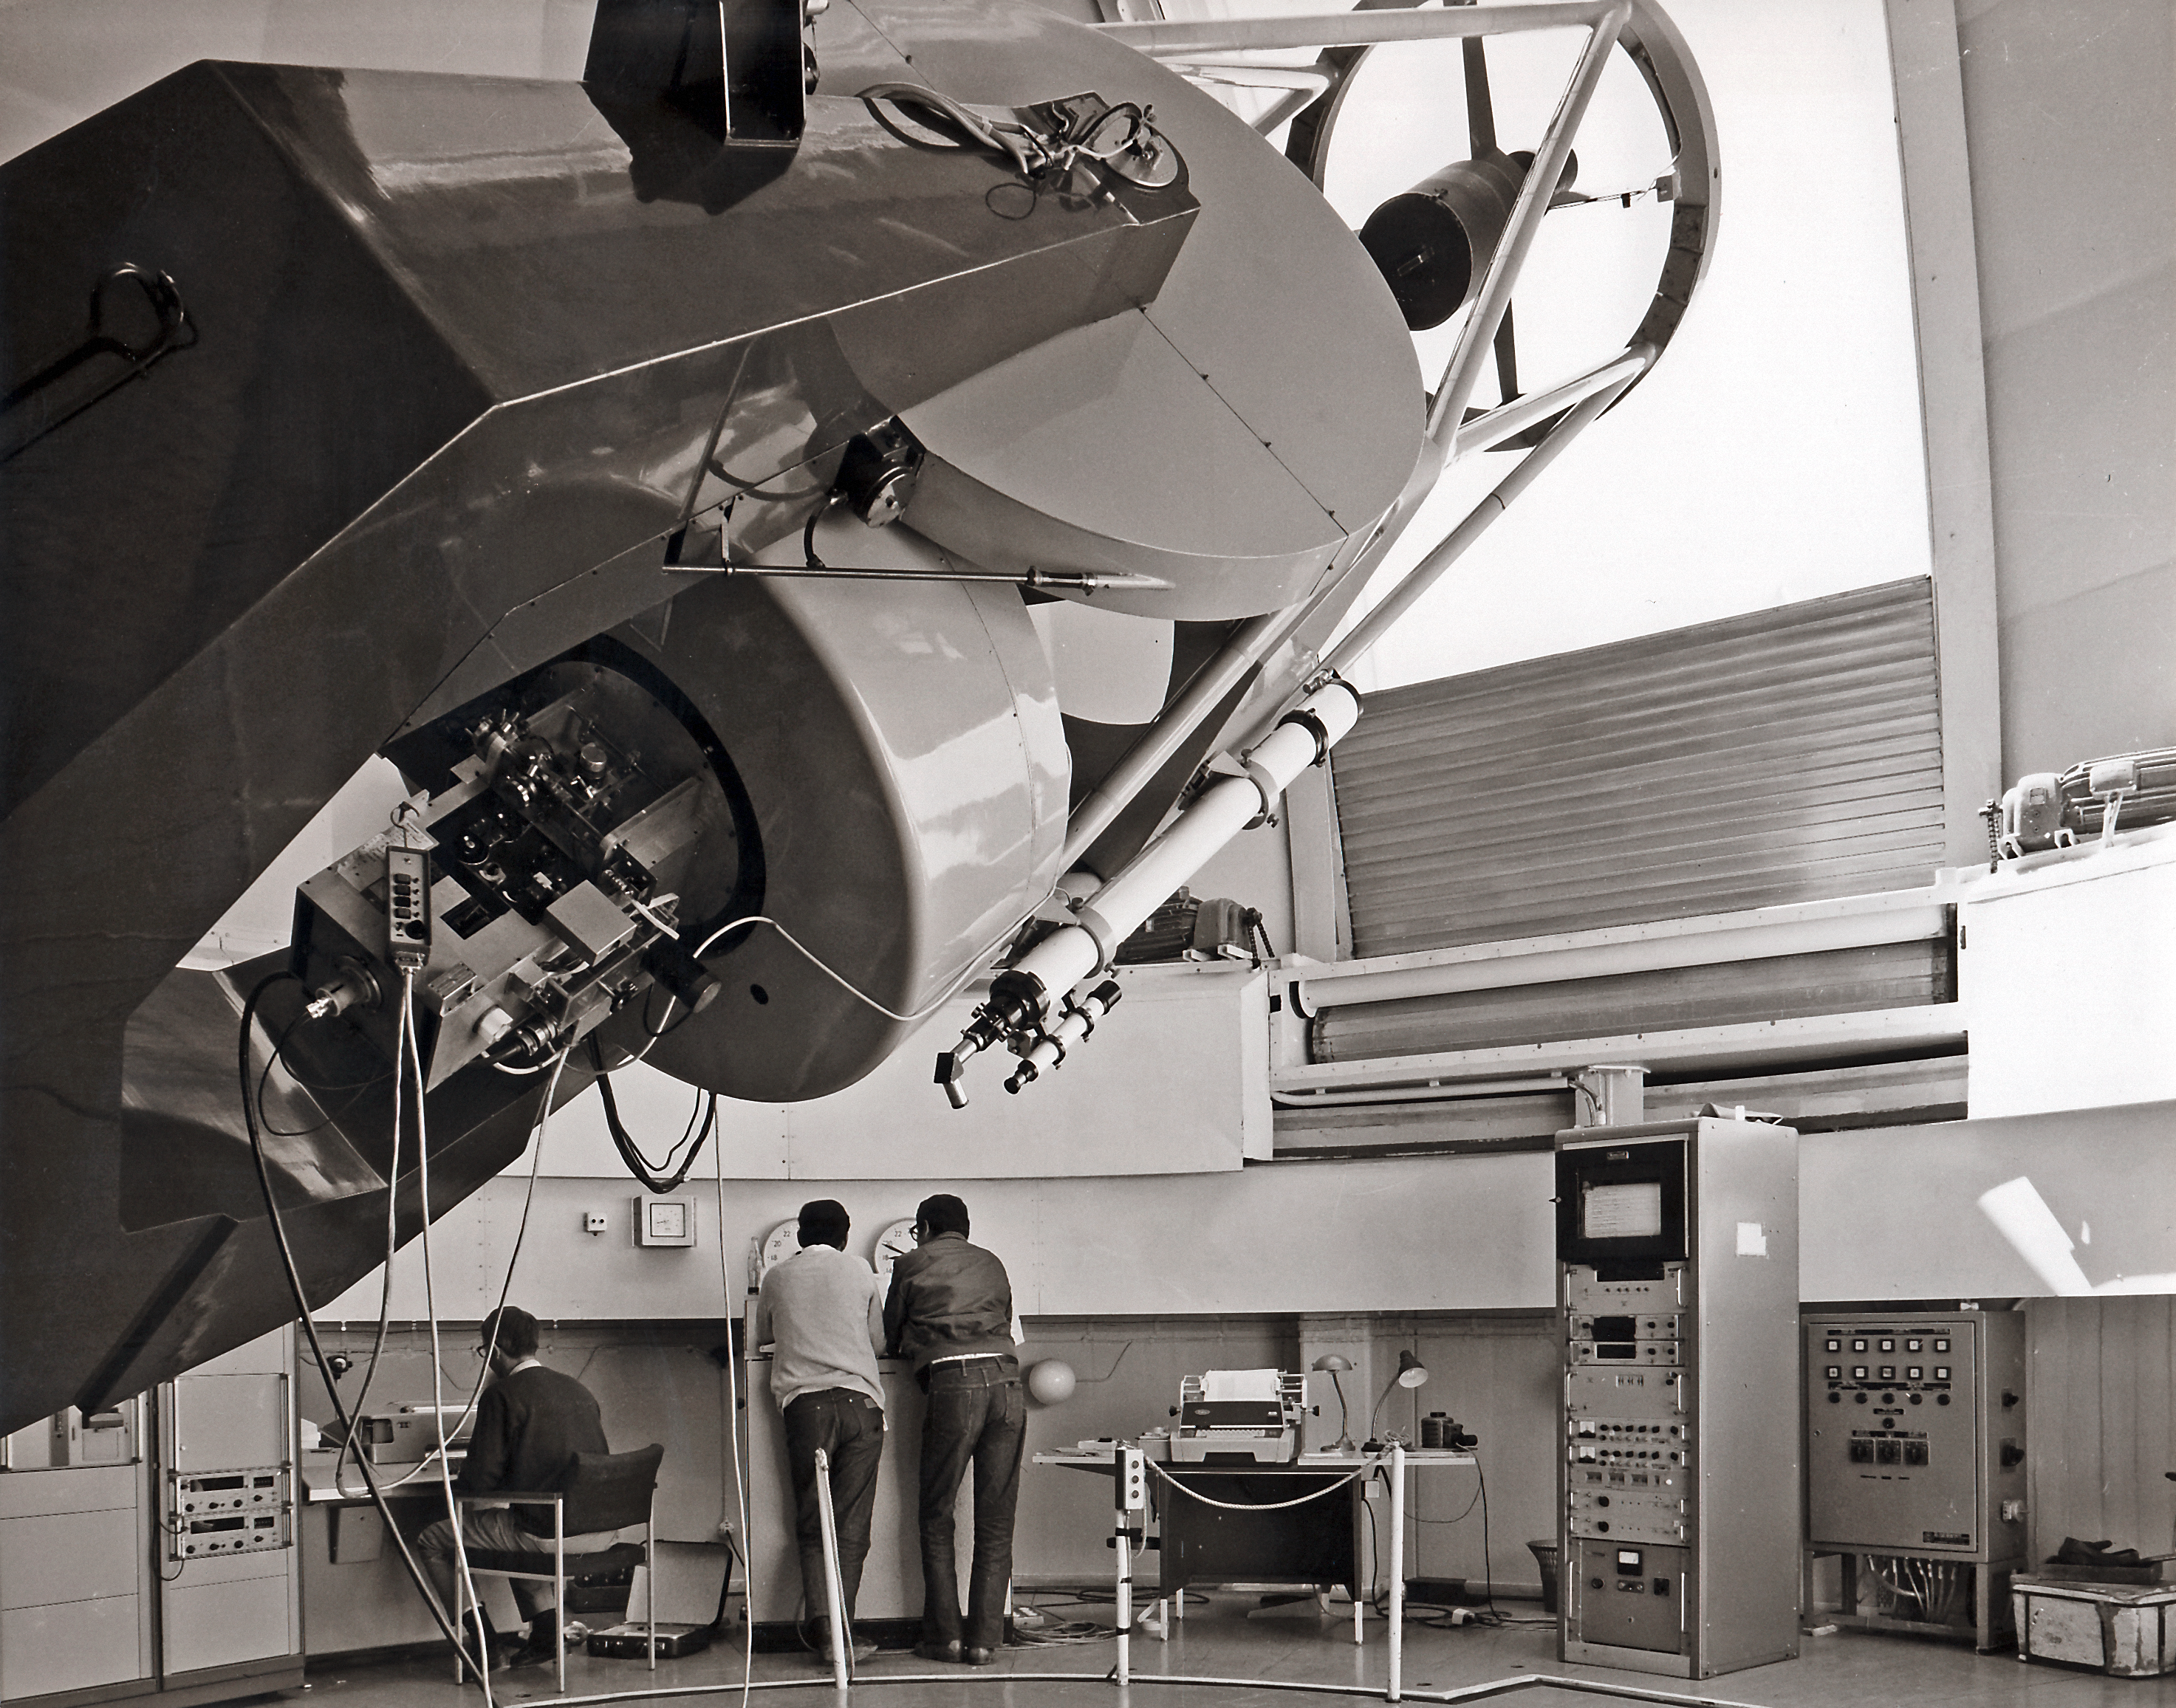

ESO 1-metre telescope

The ESO 1-metre Telescope during operation at the La Silla Observatory in Chile. Date unknown.

Credit: ESO